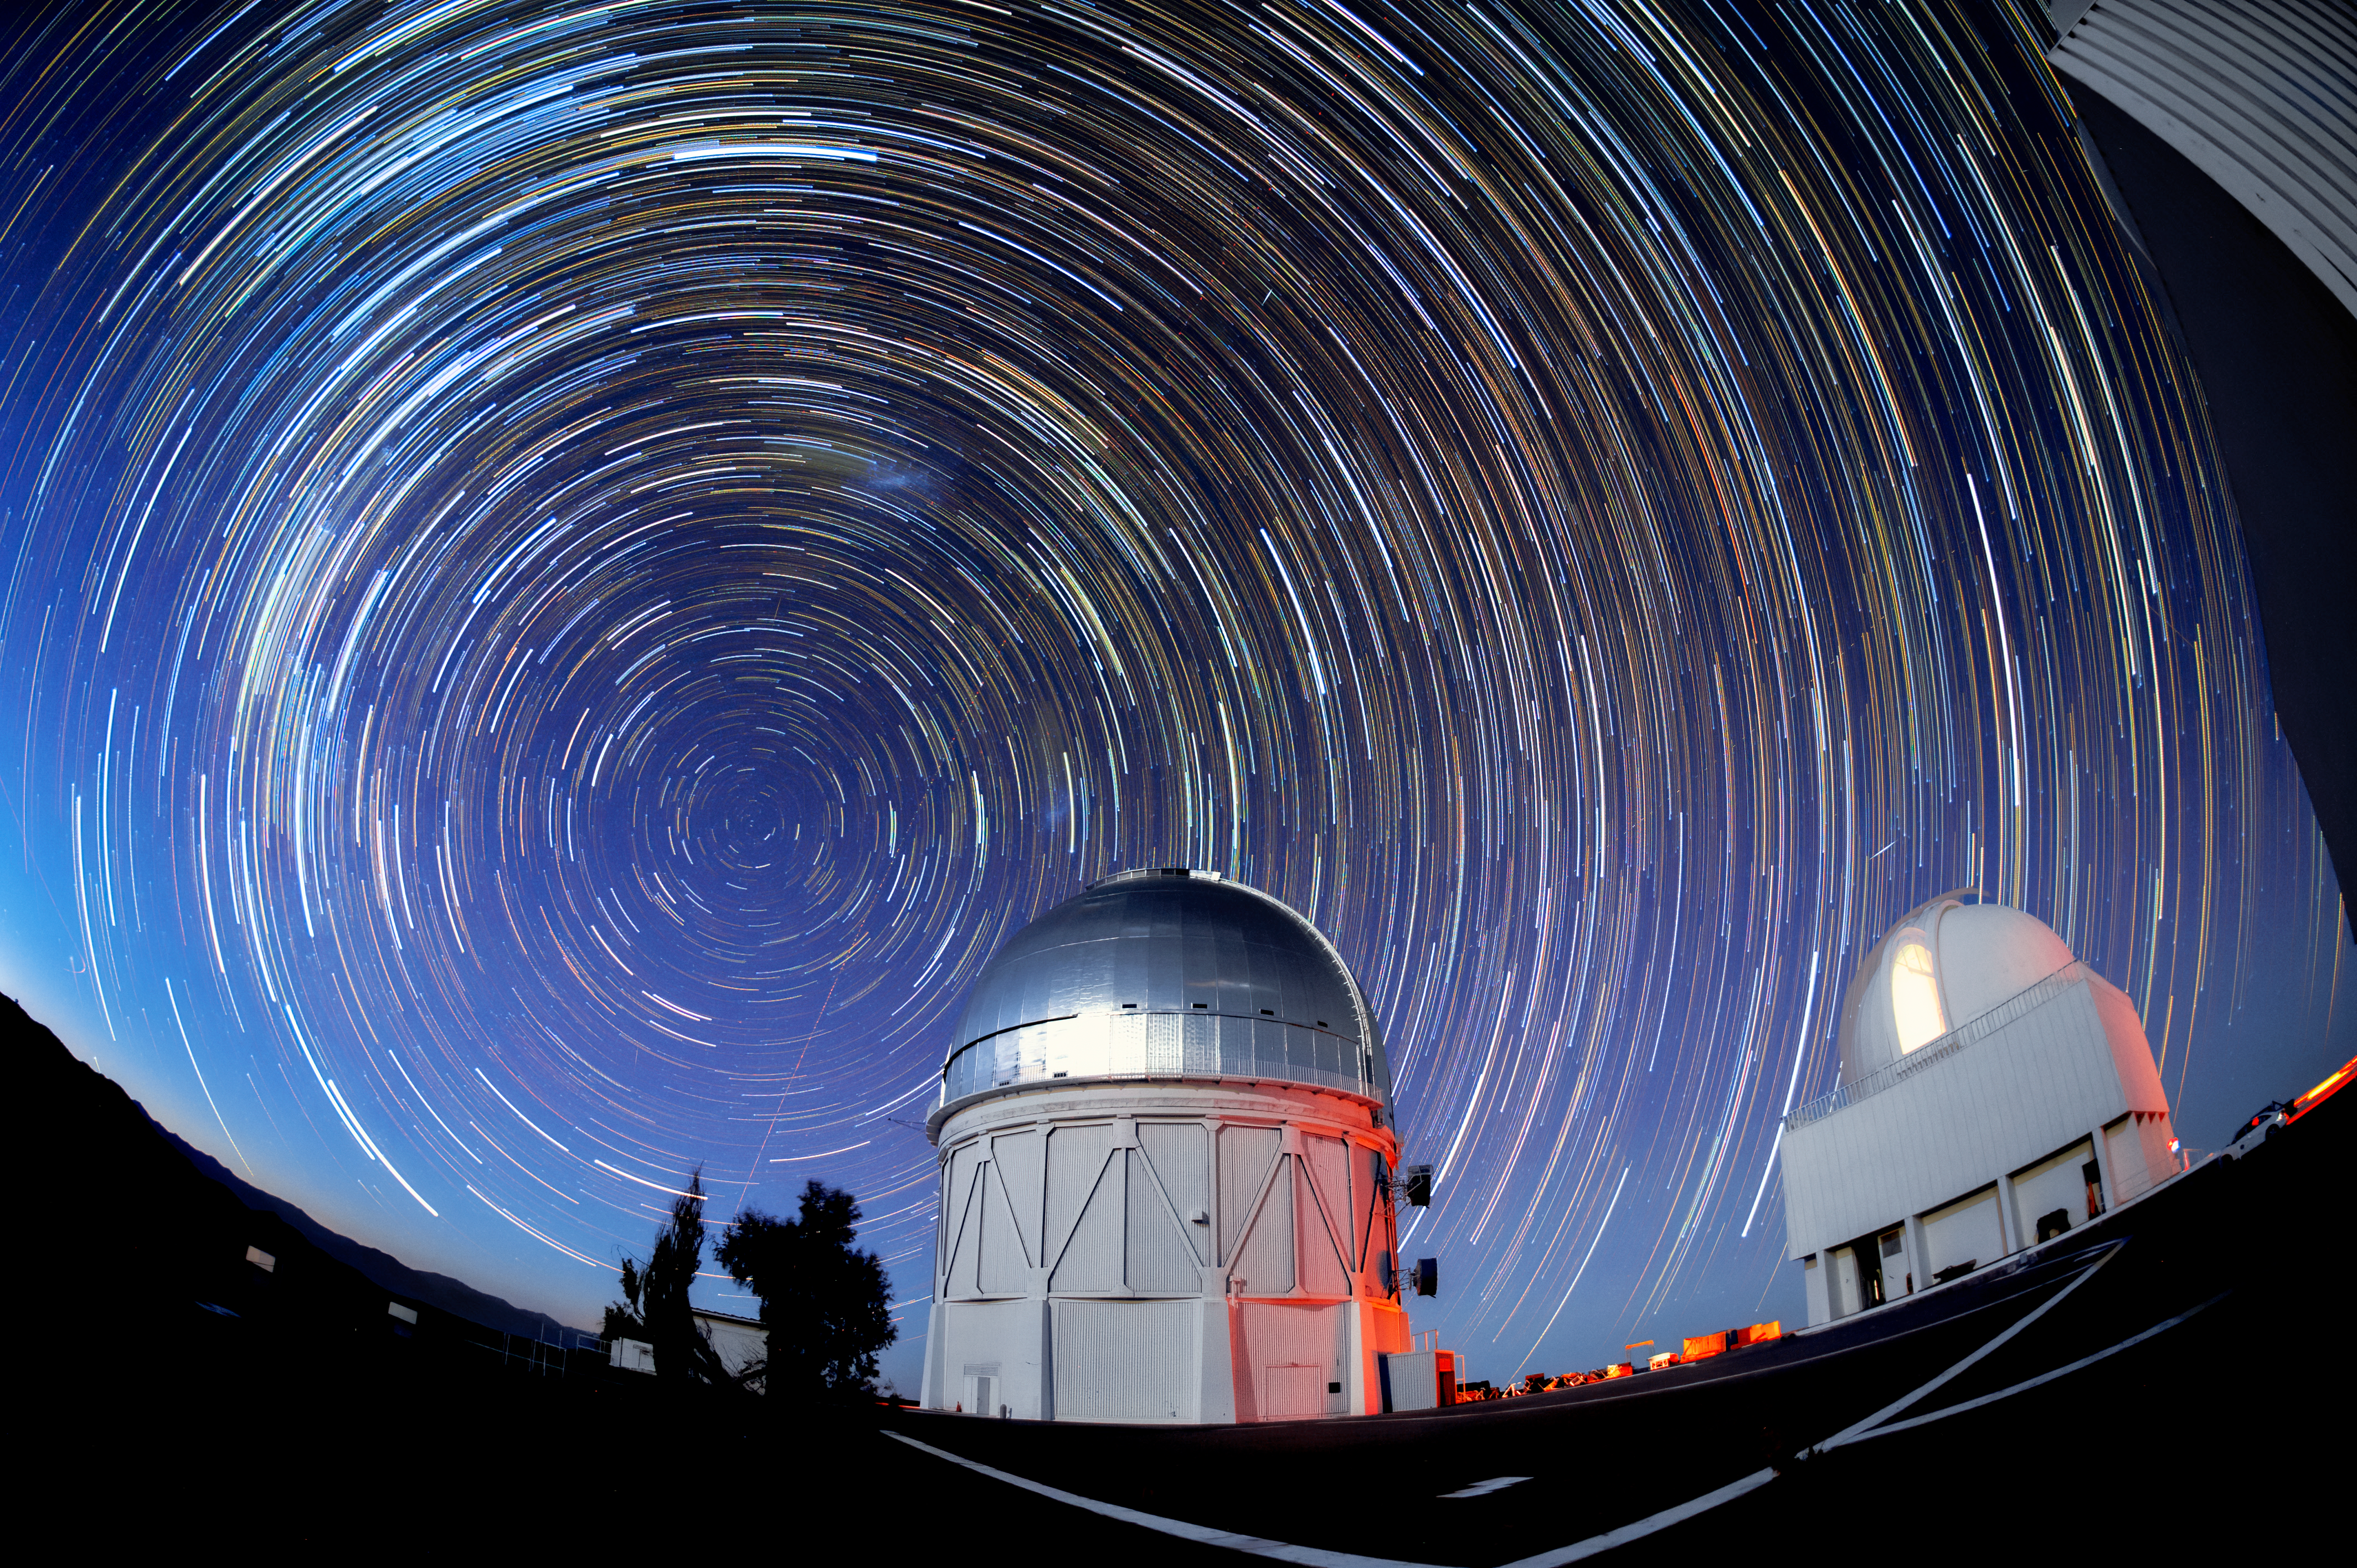

Víctor M. Blanco 4-meter Telescope

The Víctor M. Blanco 4-meter Telescope is seen here at night at Cerro Tololo Inter-American Observatory, with trails of stars high above it. On this telescope is the 570-megapixel Dark Energy Camera — one of the most powerful digital cameras in the world. The Dark Energy Camera was designed specifically for the Dark Energy Survey. It was funded by the Department of Energy (DOE) and was built and tested at DOE's Fermilab.

Credit: DOE/FNAL/DECam/R. Hahn/CTIO/NOIRLab/NSF/AURA